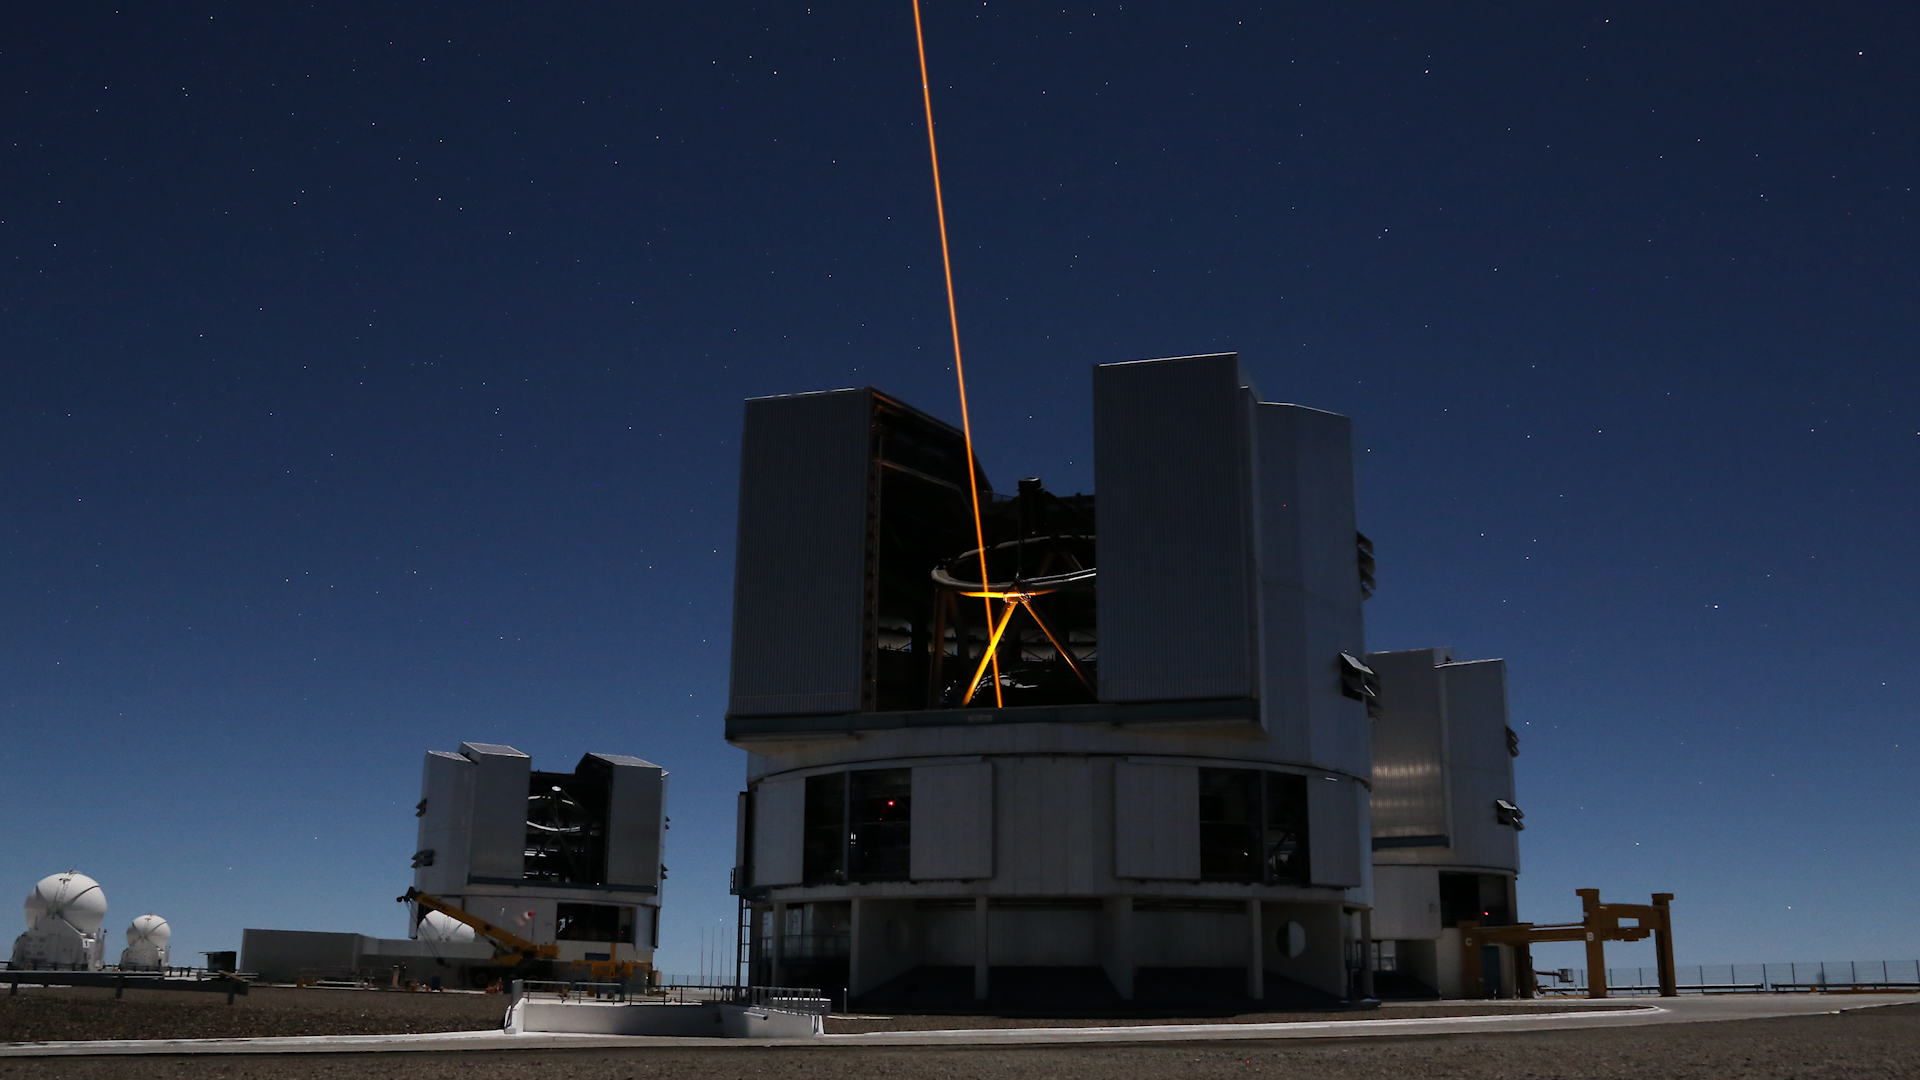

Screenshot of ESOcast 75

Screenshot of ESOcast 75: ESO’s Top 10 Discoveries.

You can subscribe to the ESOcasts in iTunes, receive future episodes on YouTube or follow us on Vimeo.
Many other ESOcast episodes are also available.
Find out how to view and contribute subtitles for the ESOcast in multiple languages, or translate this video on dotSUB.

Credit: ESO